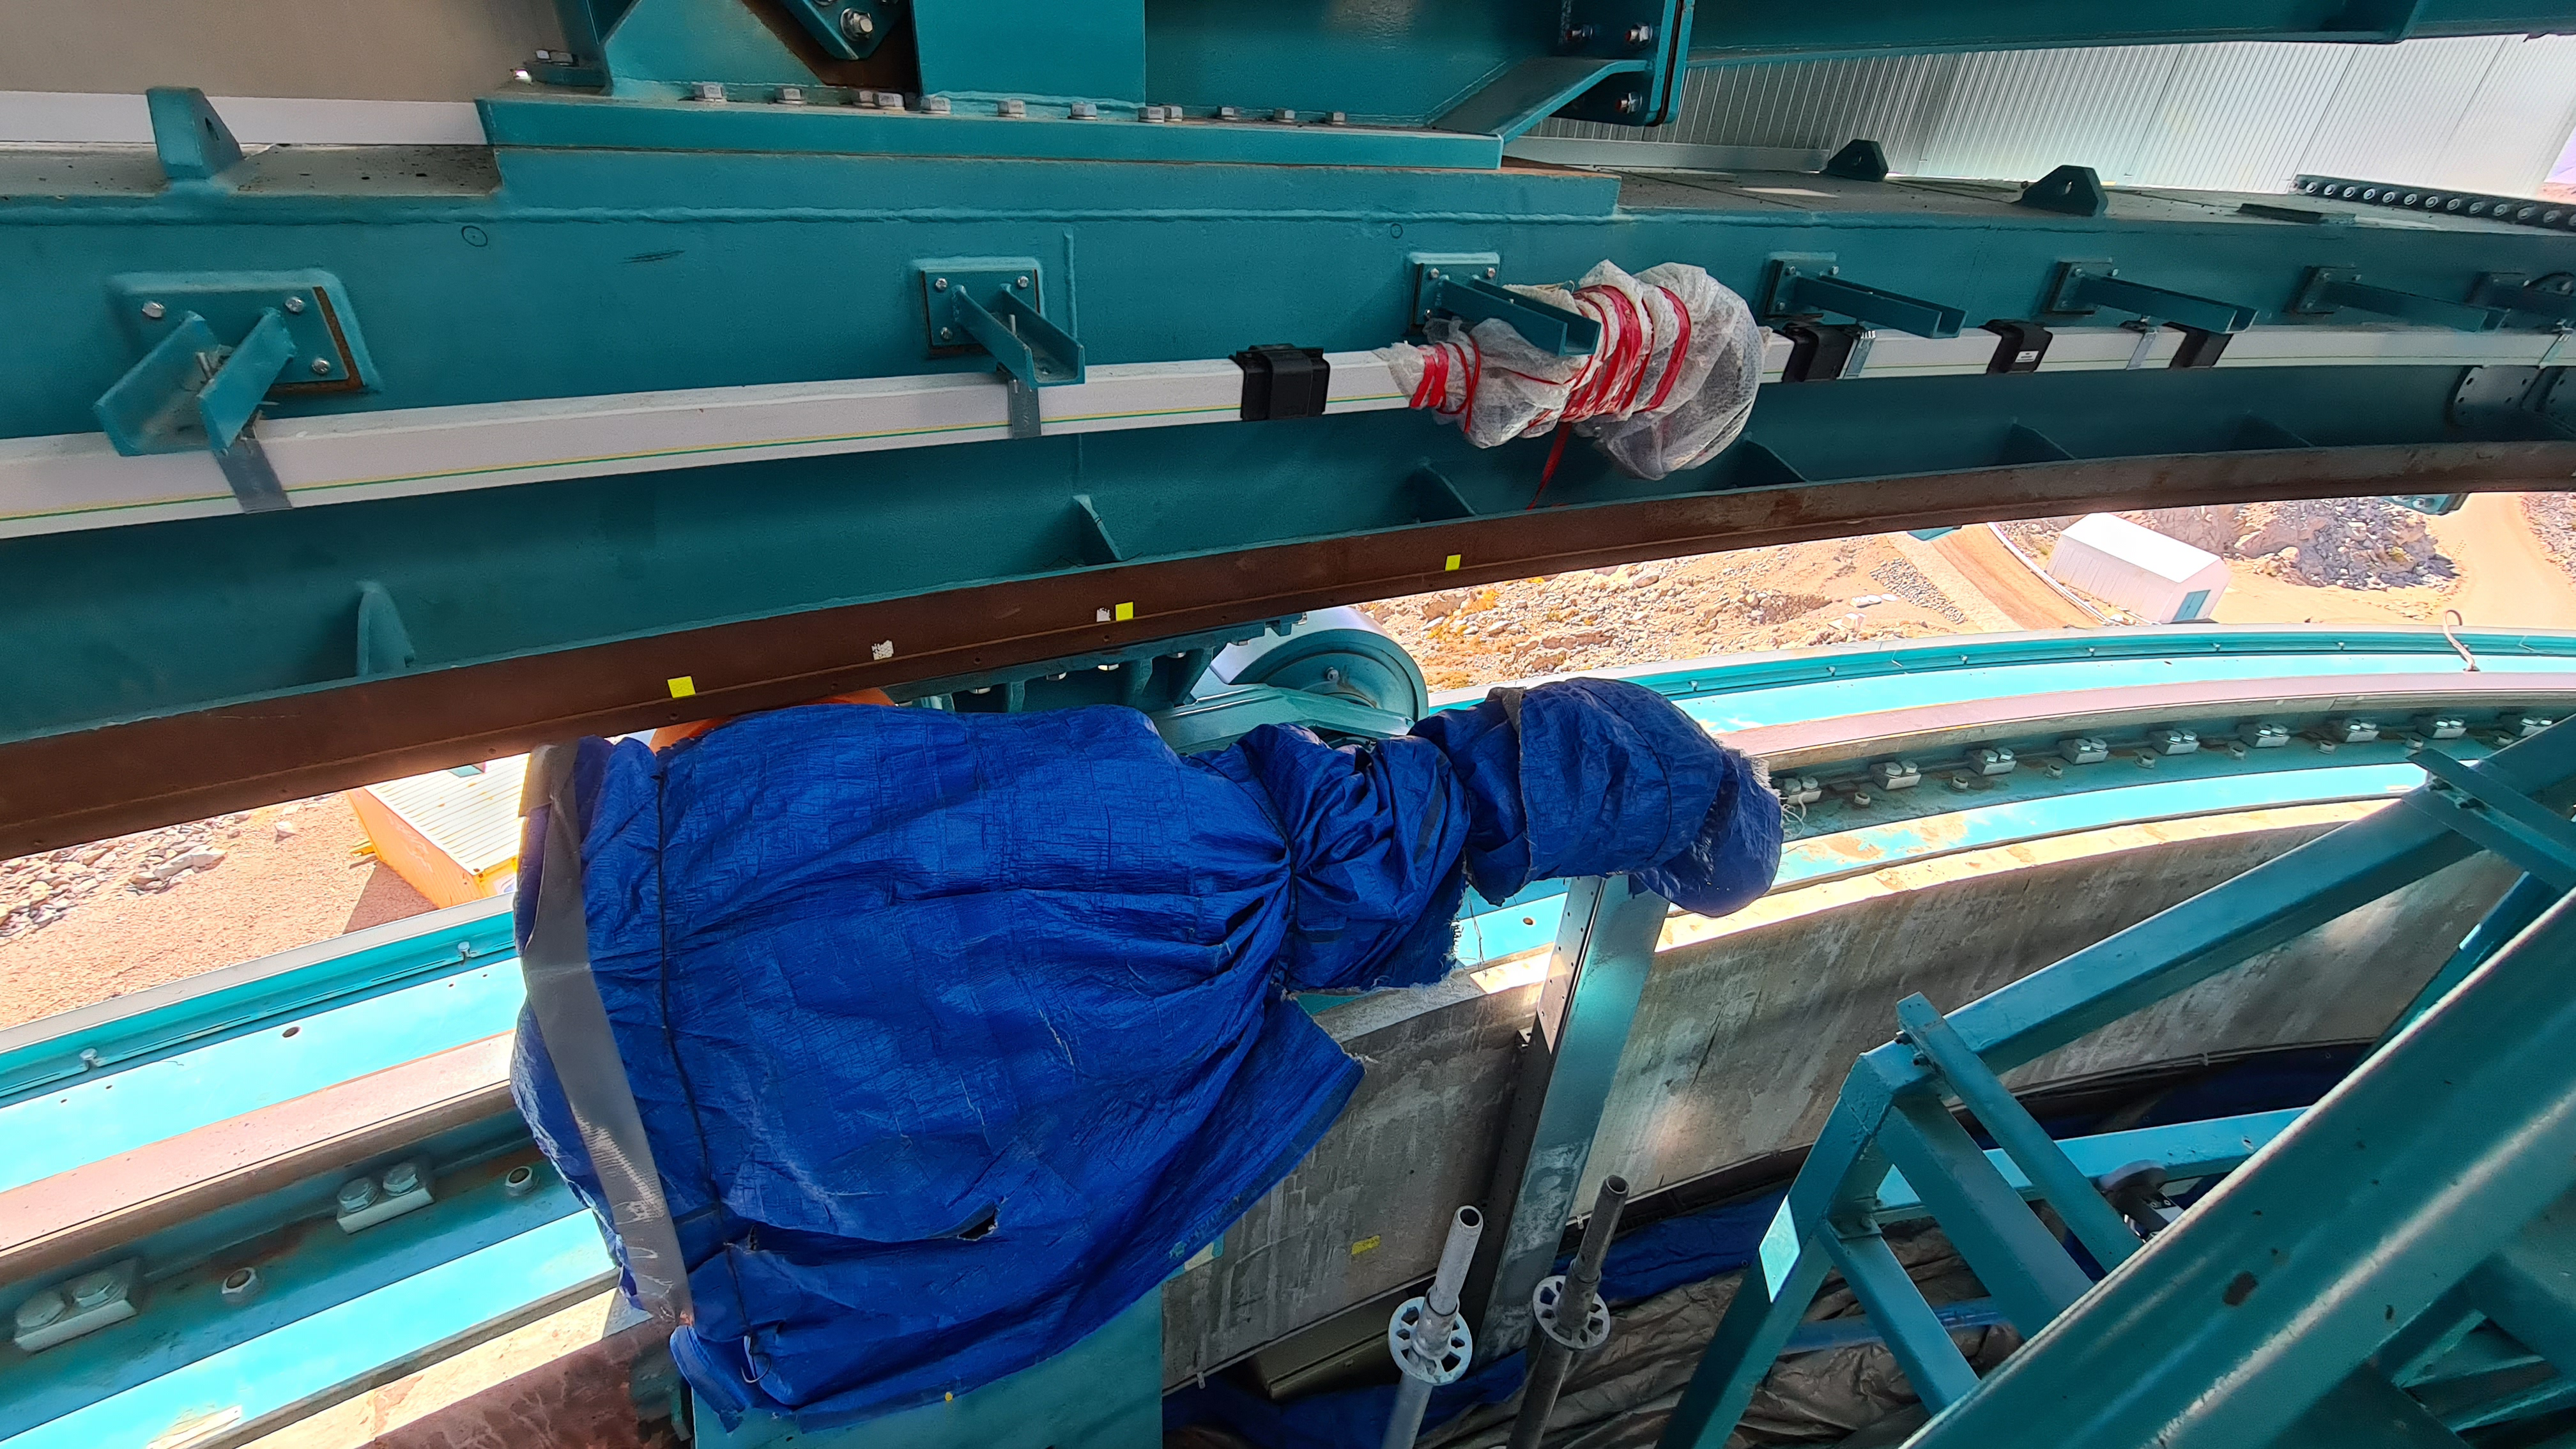

Summit Inspection #2

The second inspection of the facilities and equipment on Cerro Pachón took place on April 14th—these inspections will occur on a regular basis until work can resume on the summit. Minor maintenance tasks included re-inflating the airbag cushions for the Primary/Tertiary Mirror (M1M3), applying protective grease and oil the Dome track and bogies, and adjusting jacks that hold in place heavy elements of the partially assembled Telescope Mount Assembly (TMA).

Credit: Rubin Observatory/NSF/AURA